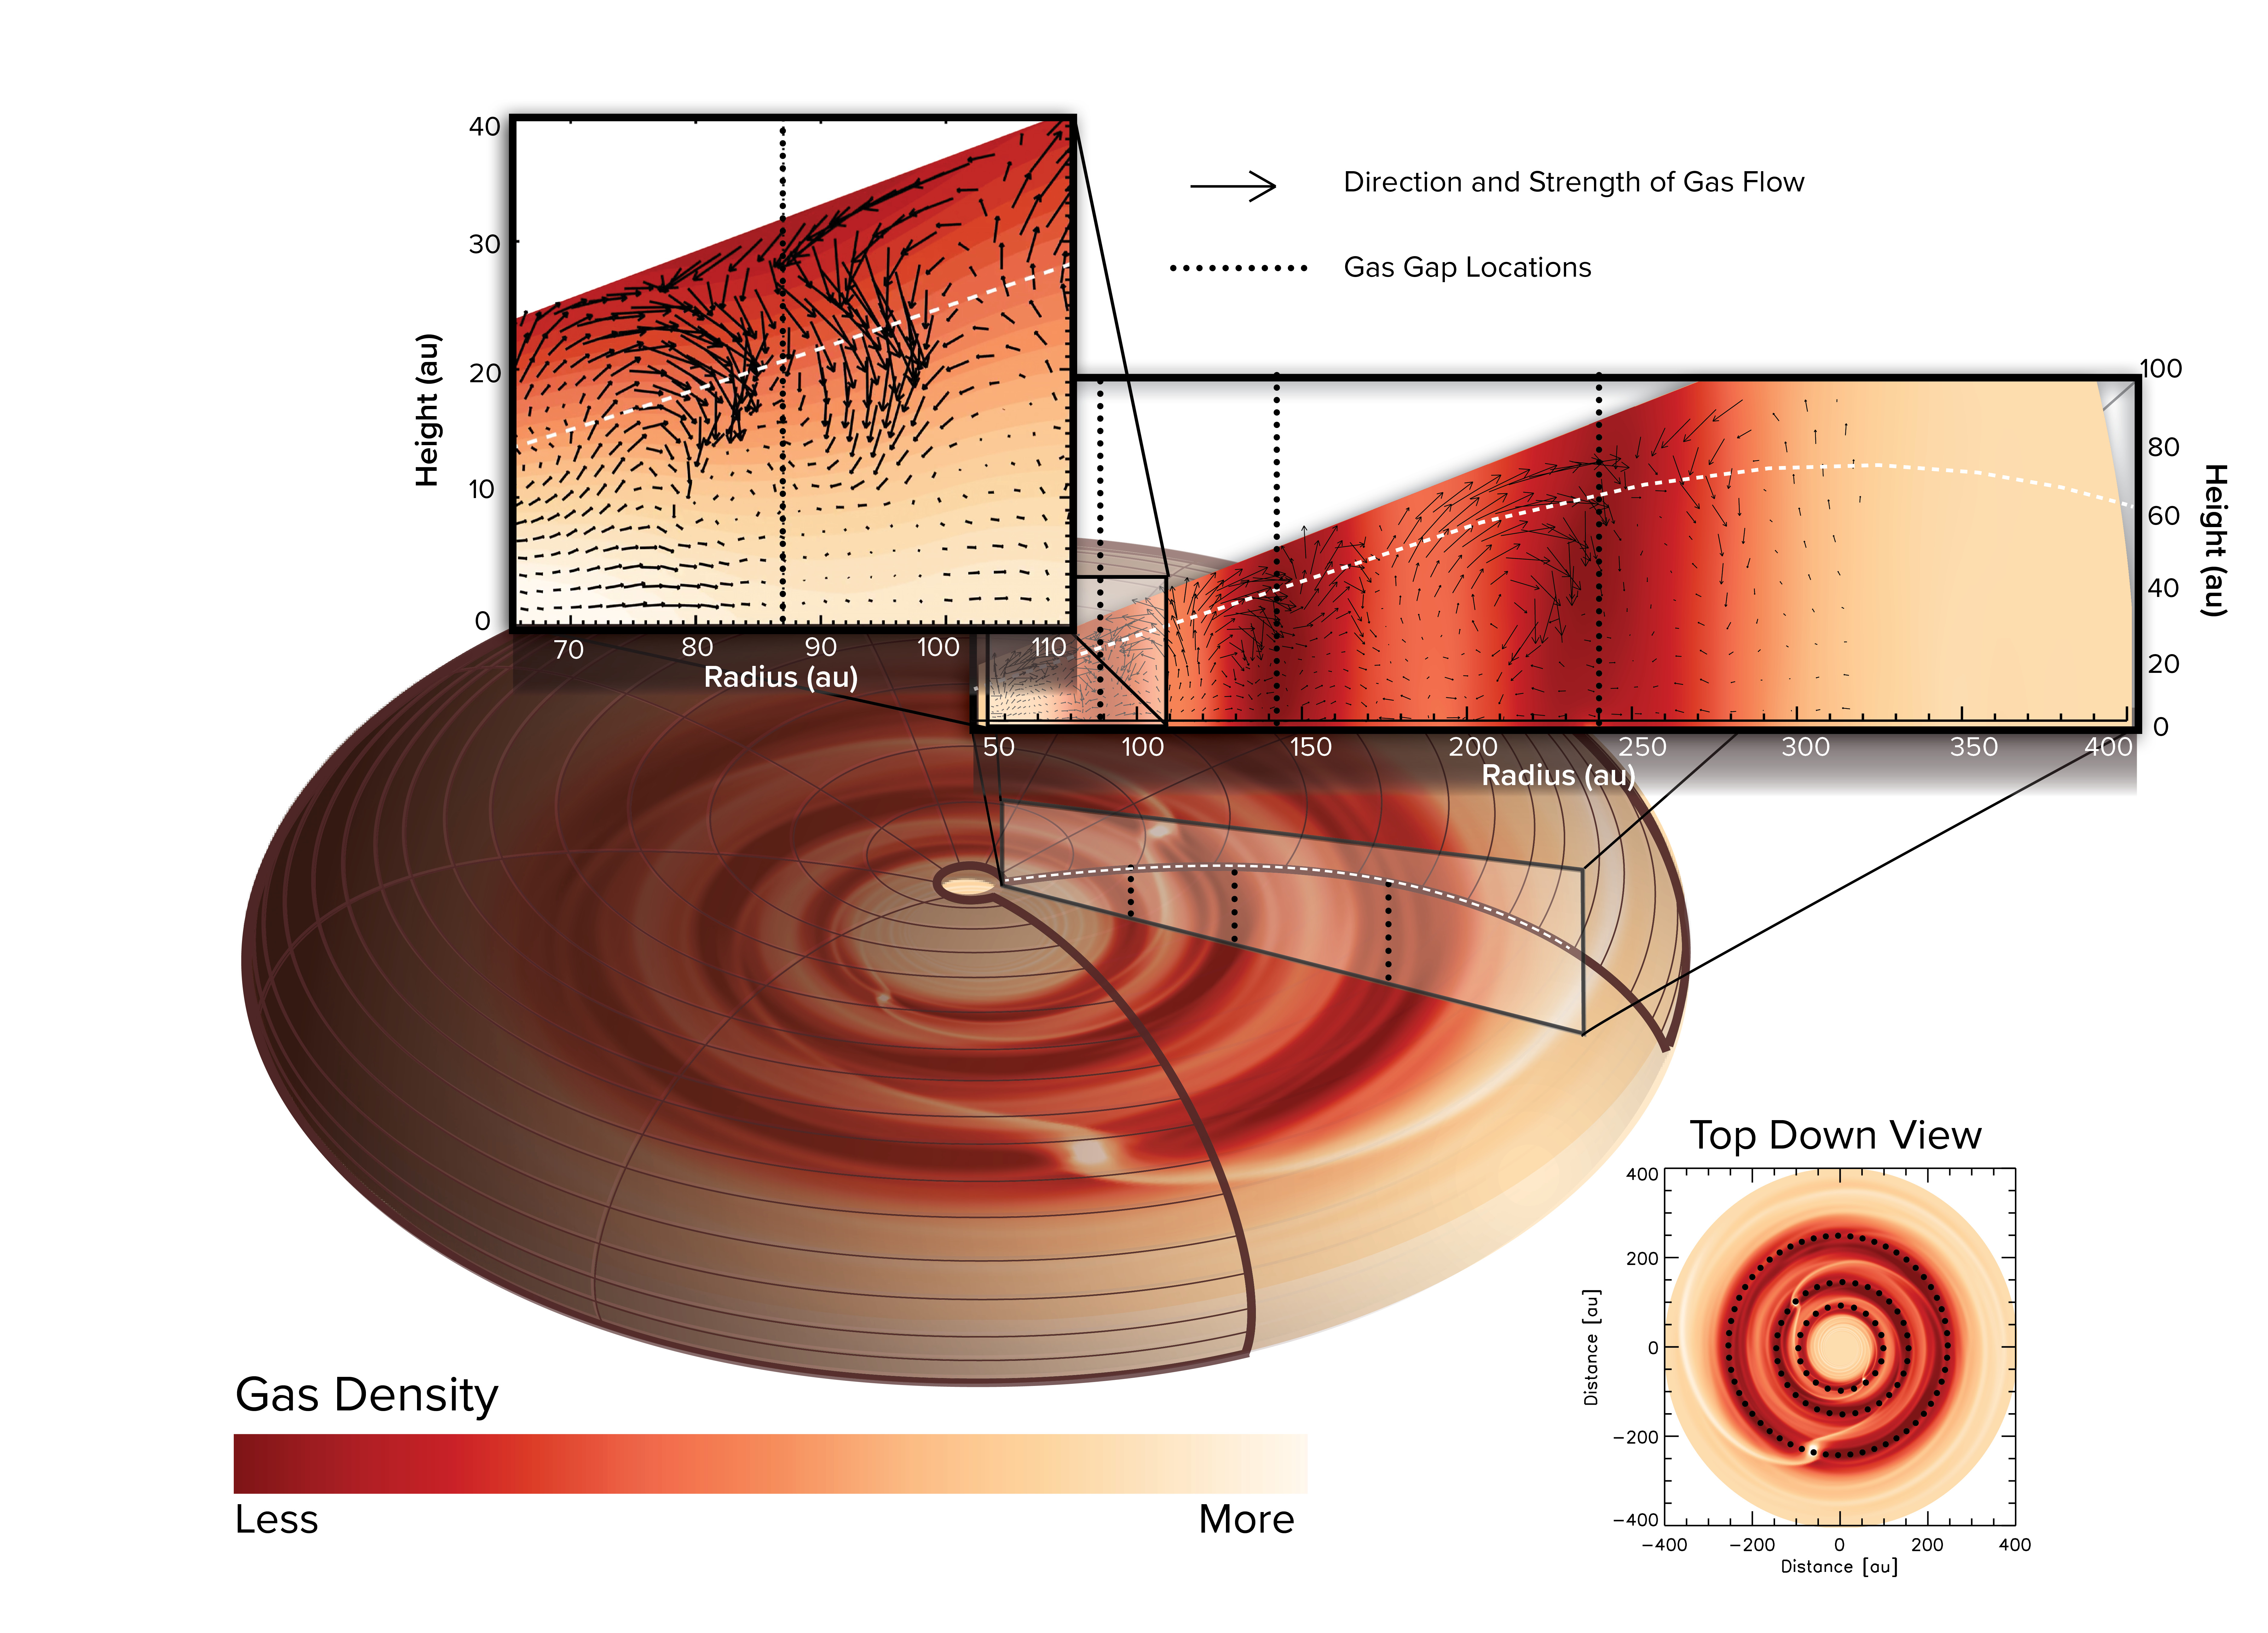

ALMA Witness Planet Formation in Action

A computer simulation showed that the patterns of gas flows are unique and are most likely caused by planets in three locations in the disk. Planets in orbit around the star push the gas and dust aside, opening gaps. The gas above the gaps collapses into it like a waterfall, causing a rotational flow of gas in the disk.

Credit: ALMA (ESO/NAOJ/NRAO), J. Bae; NRAO/AUI/NSF, S. Dagnello